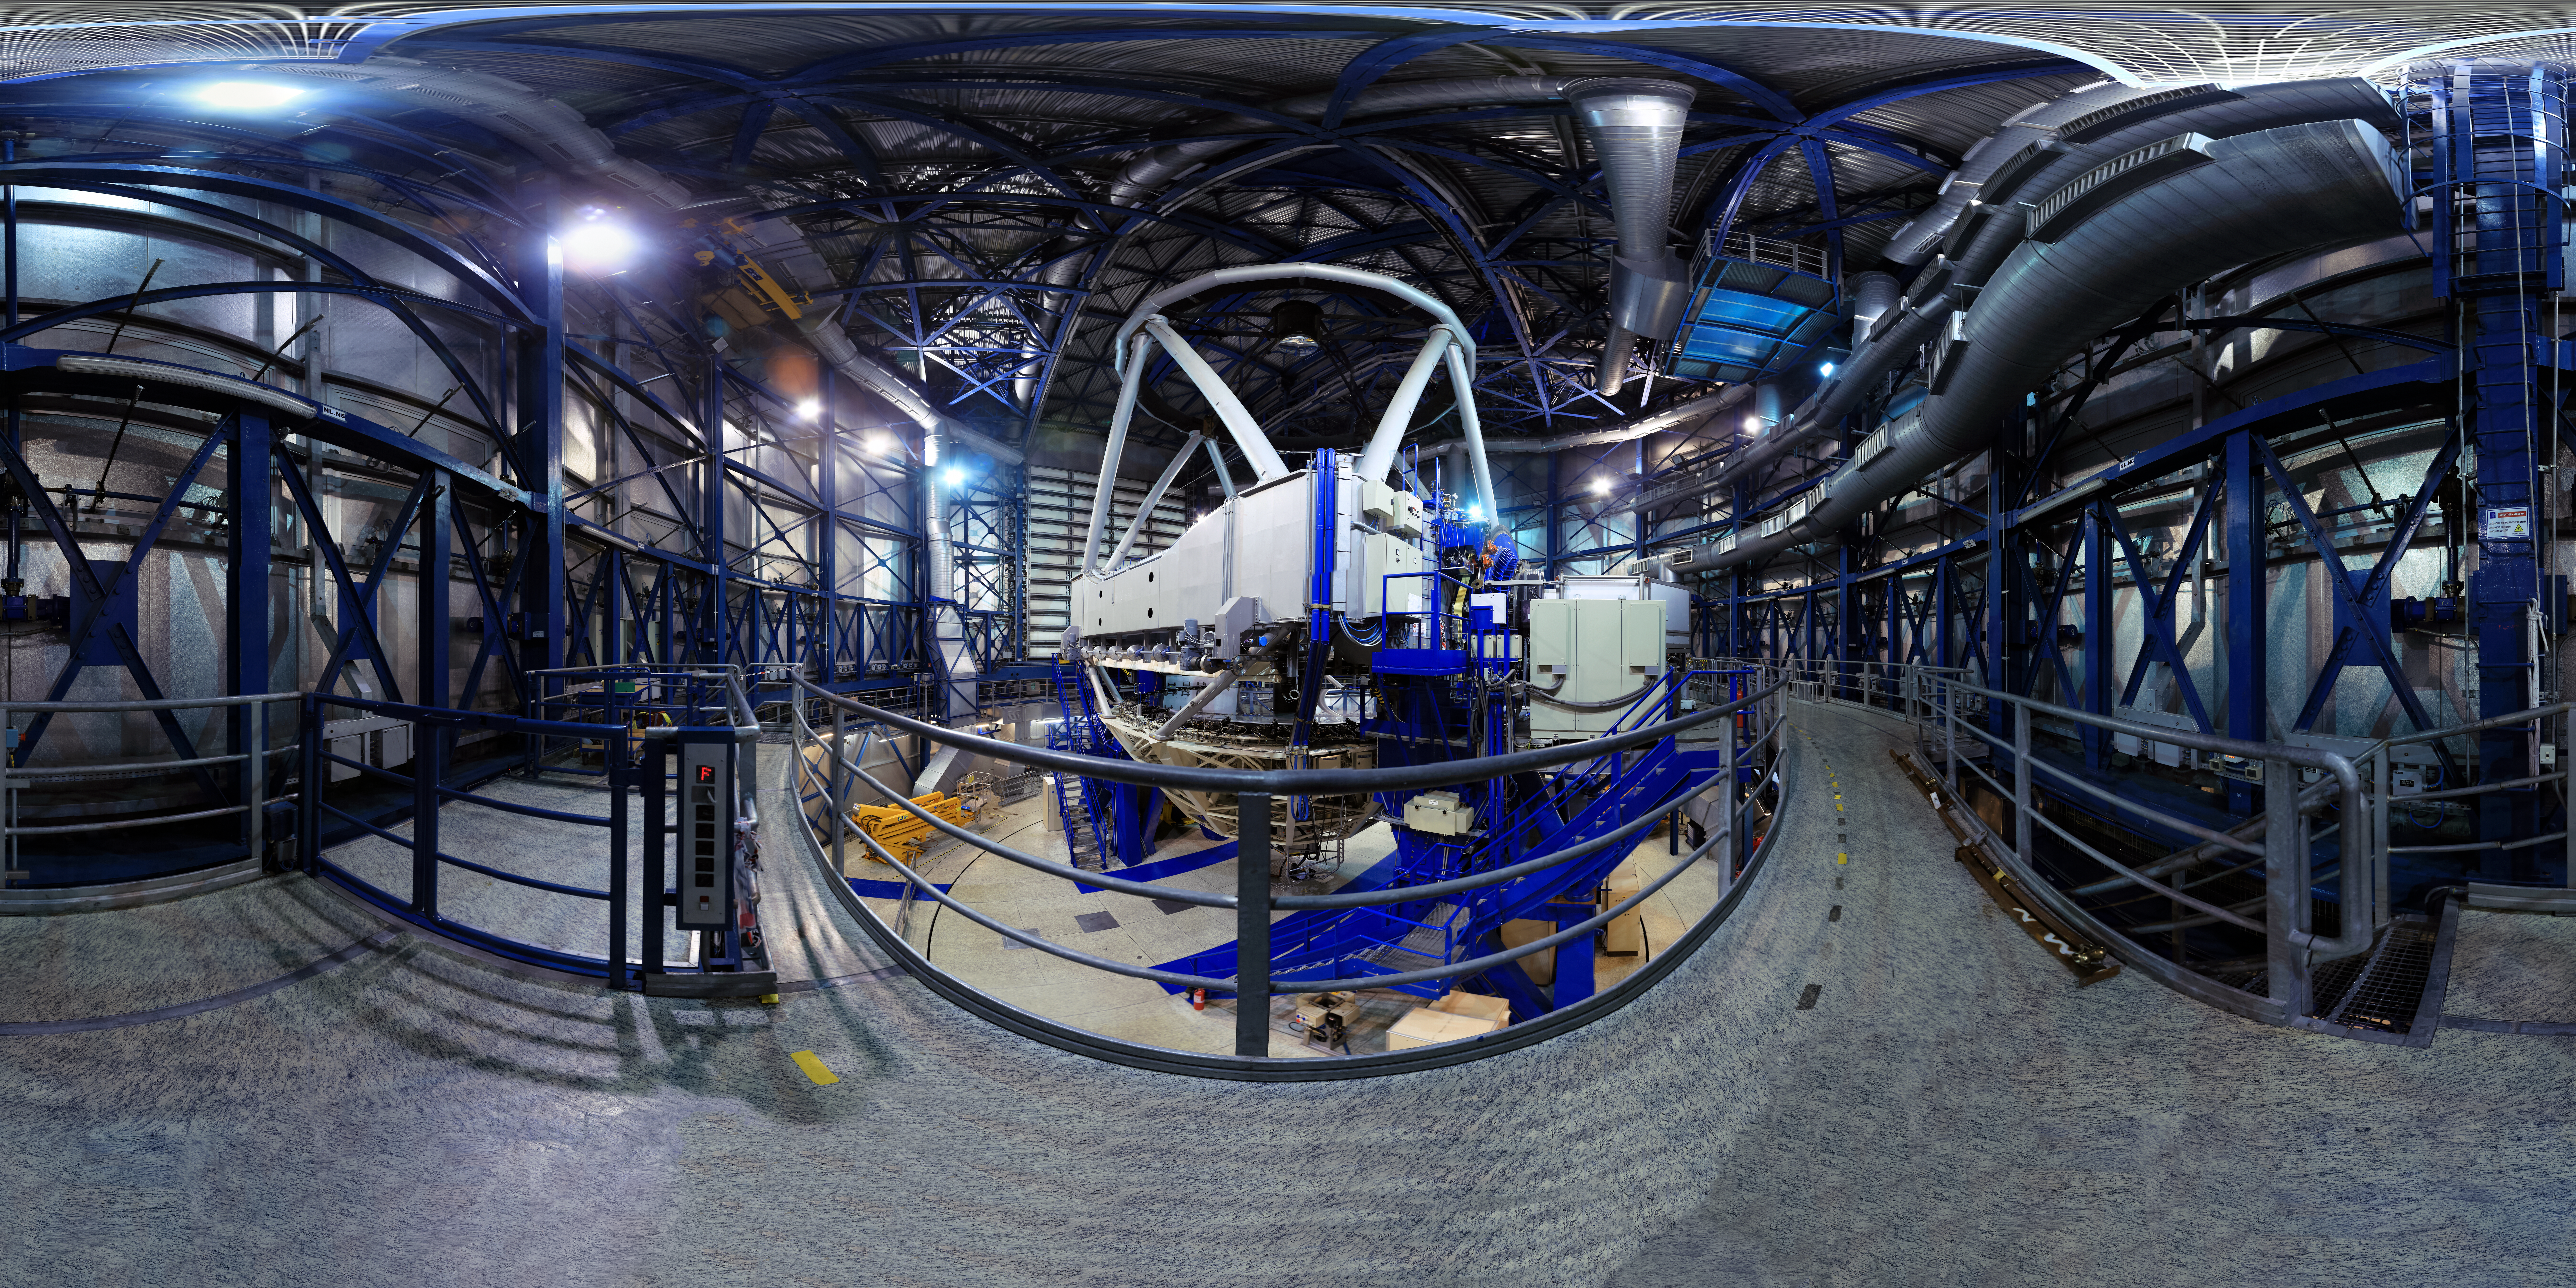

See inside the VLT

A view inside one of the 8.2m Unit Telecopes at the Very Large Telescope array (VLT). The VLT consists of four Unit Telescopes and four Auxiliary Telescopes, which work together to form a giant interferometer, allowing astronomers to see details up to 25 times finer than with the individual telescopes.

Credit: F. Char/ESO